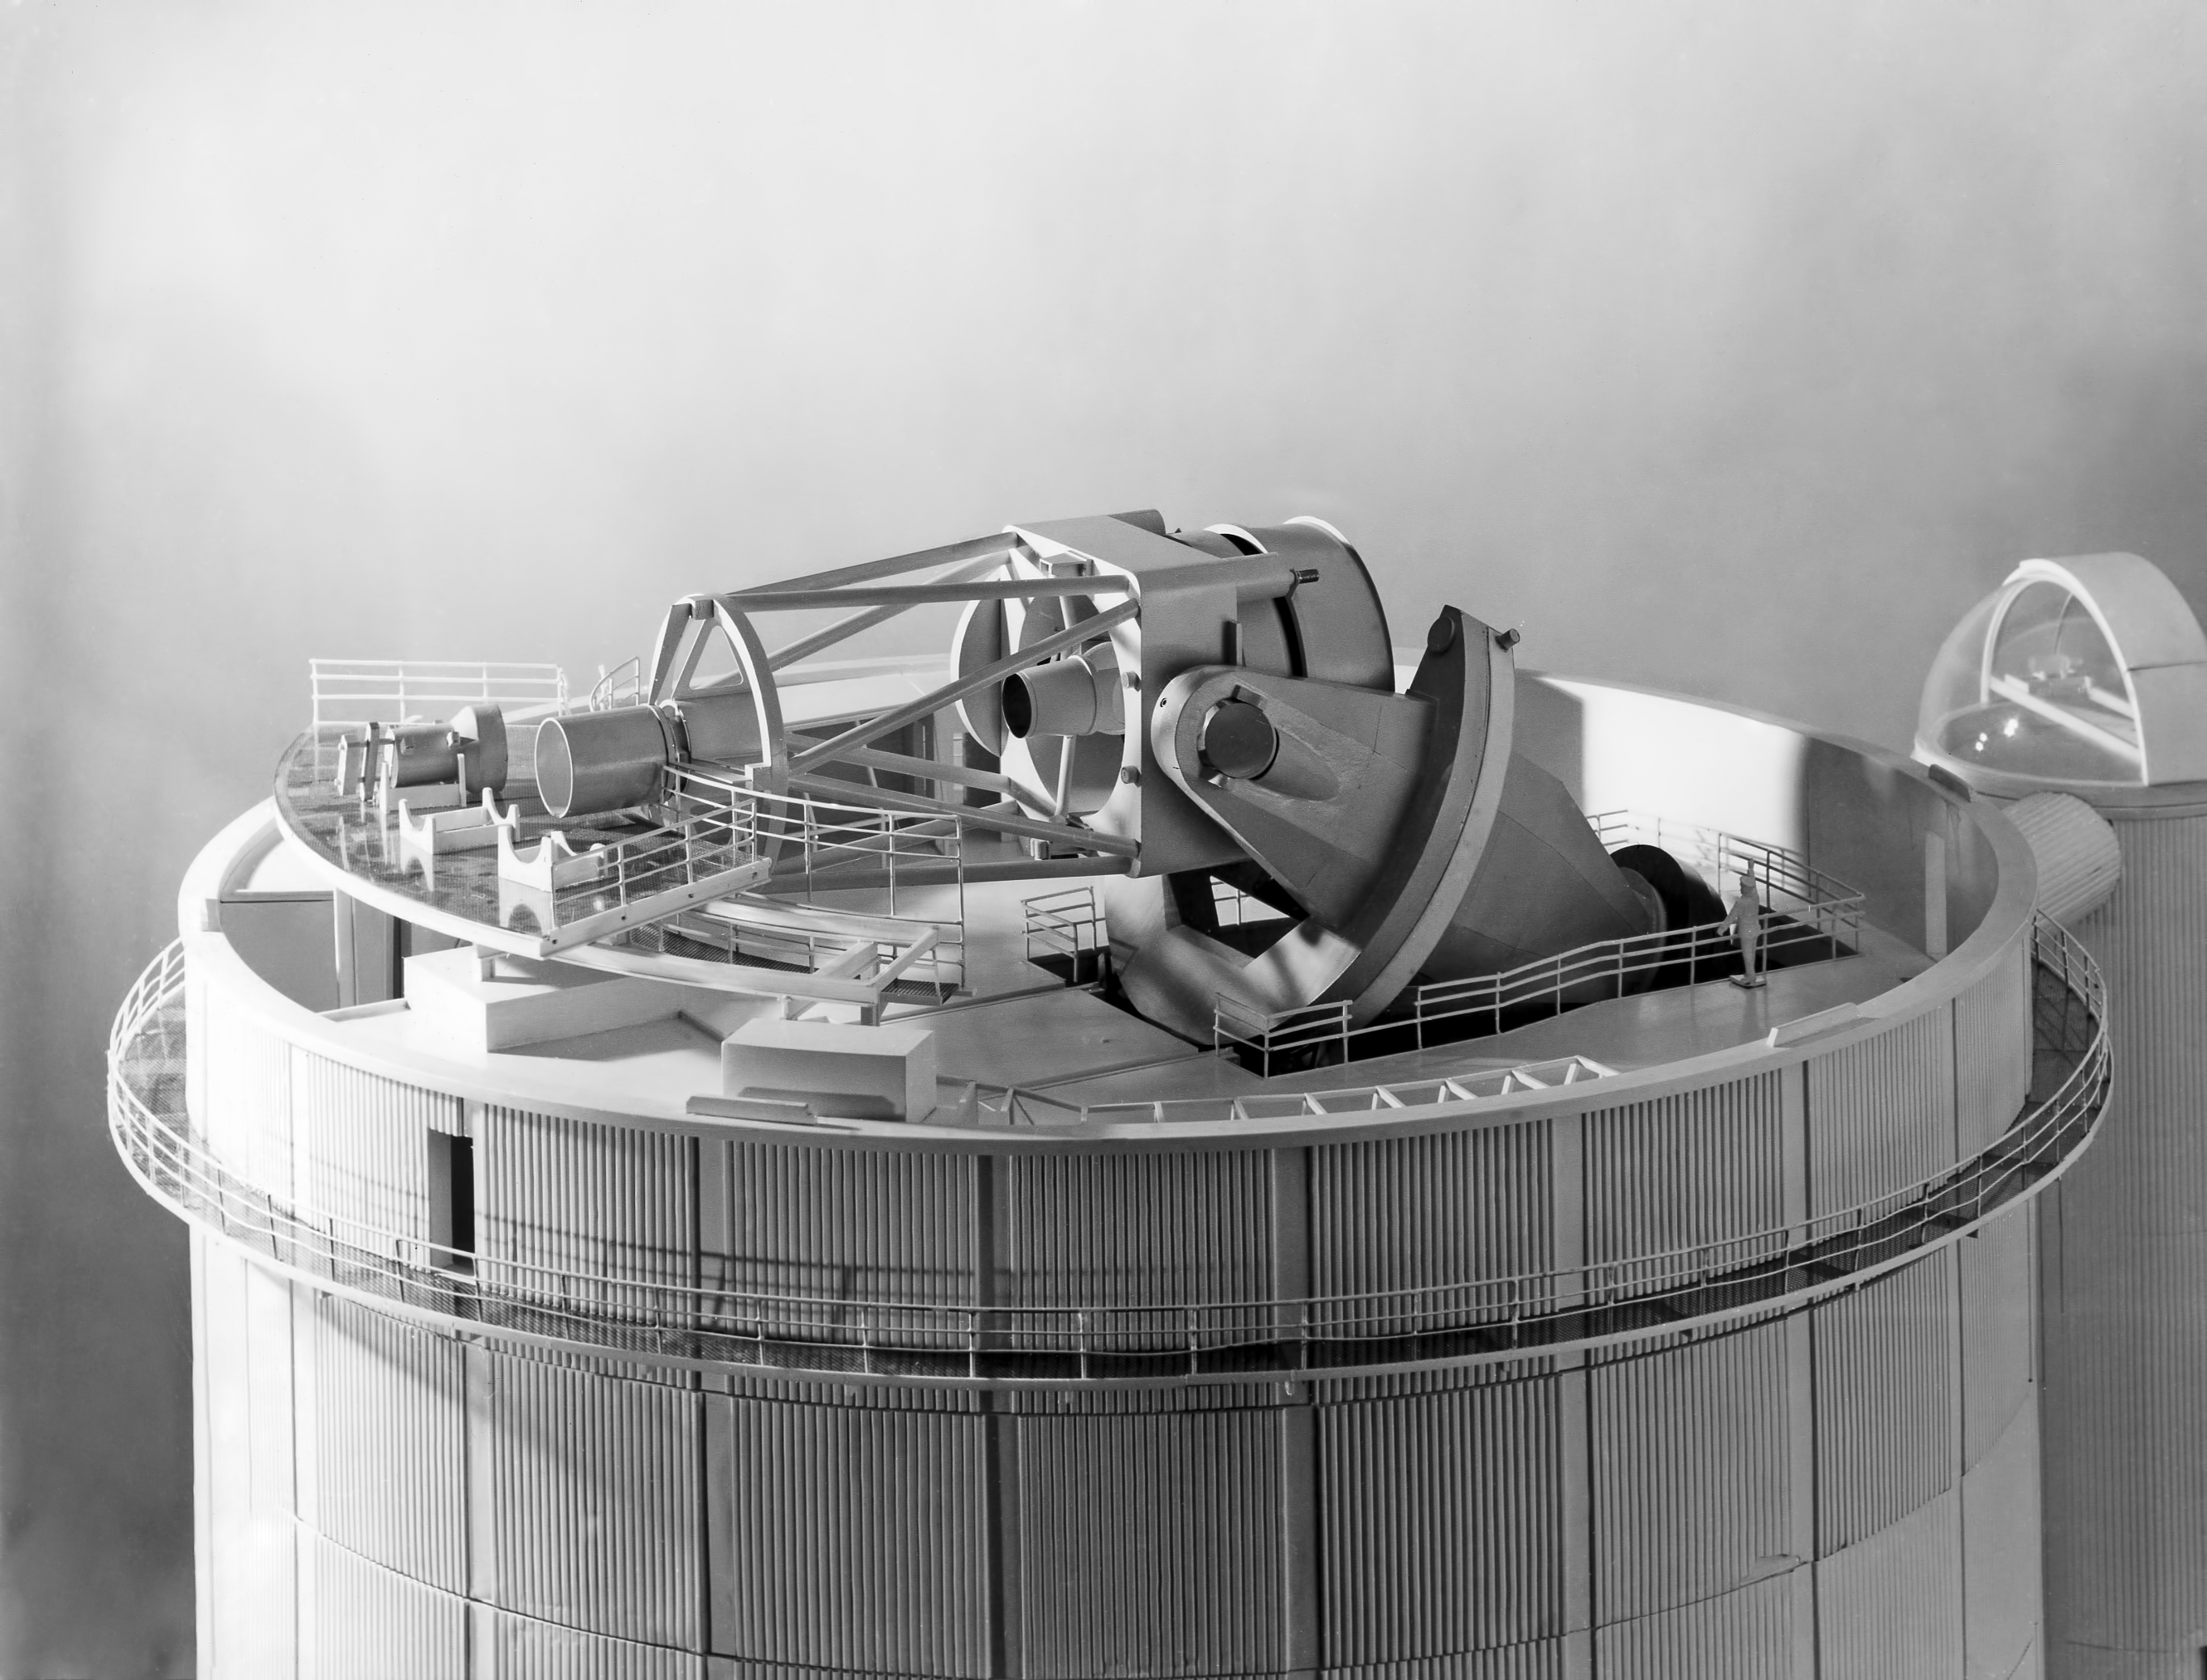

A lateral view of the ESO 3.6-metre telescope model

Lateral view of the ESO 3.6-metre Telescope model.

Credit: ESO